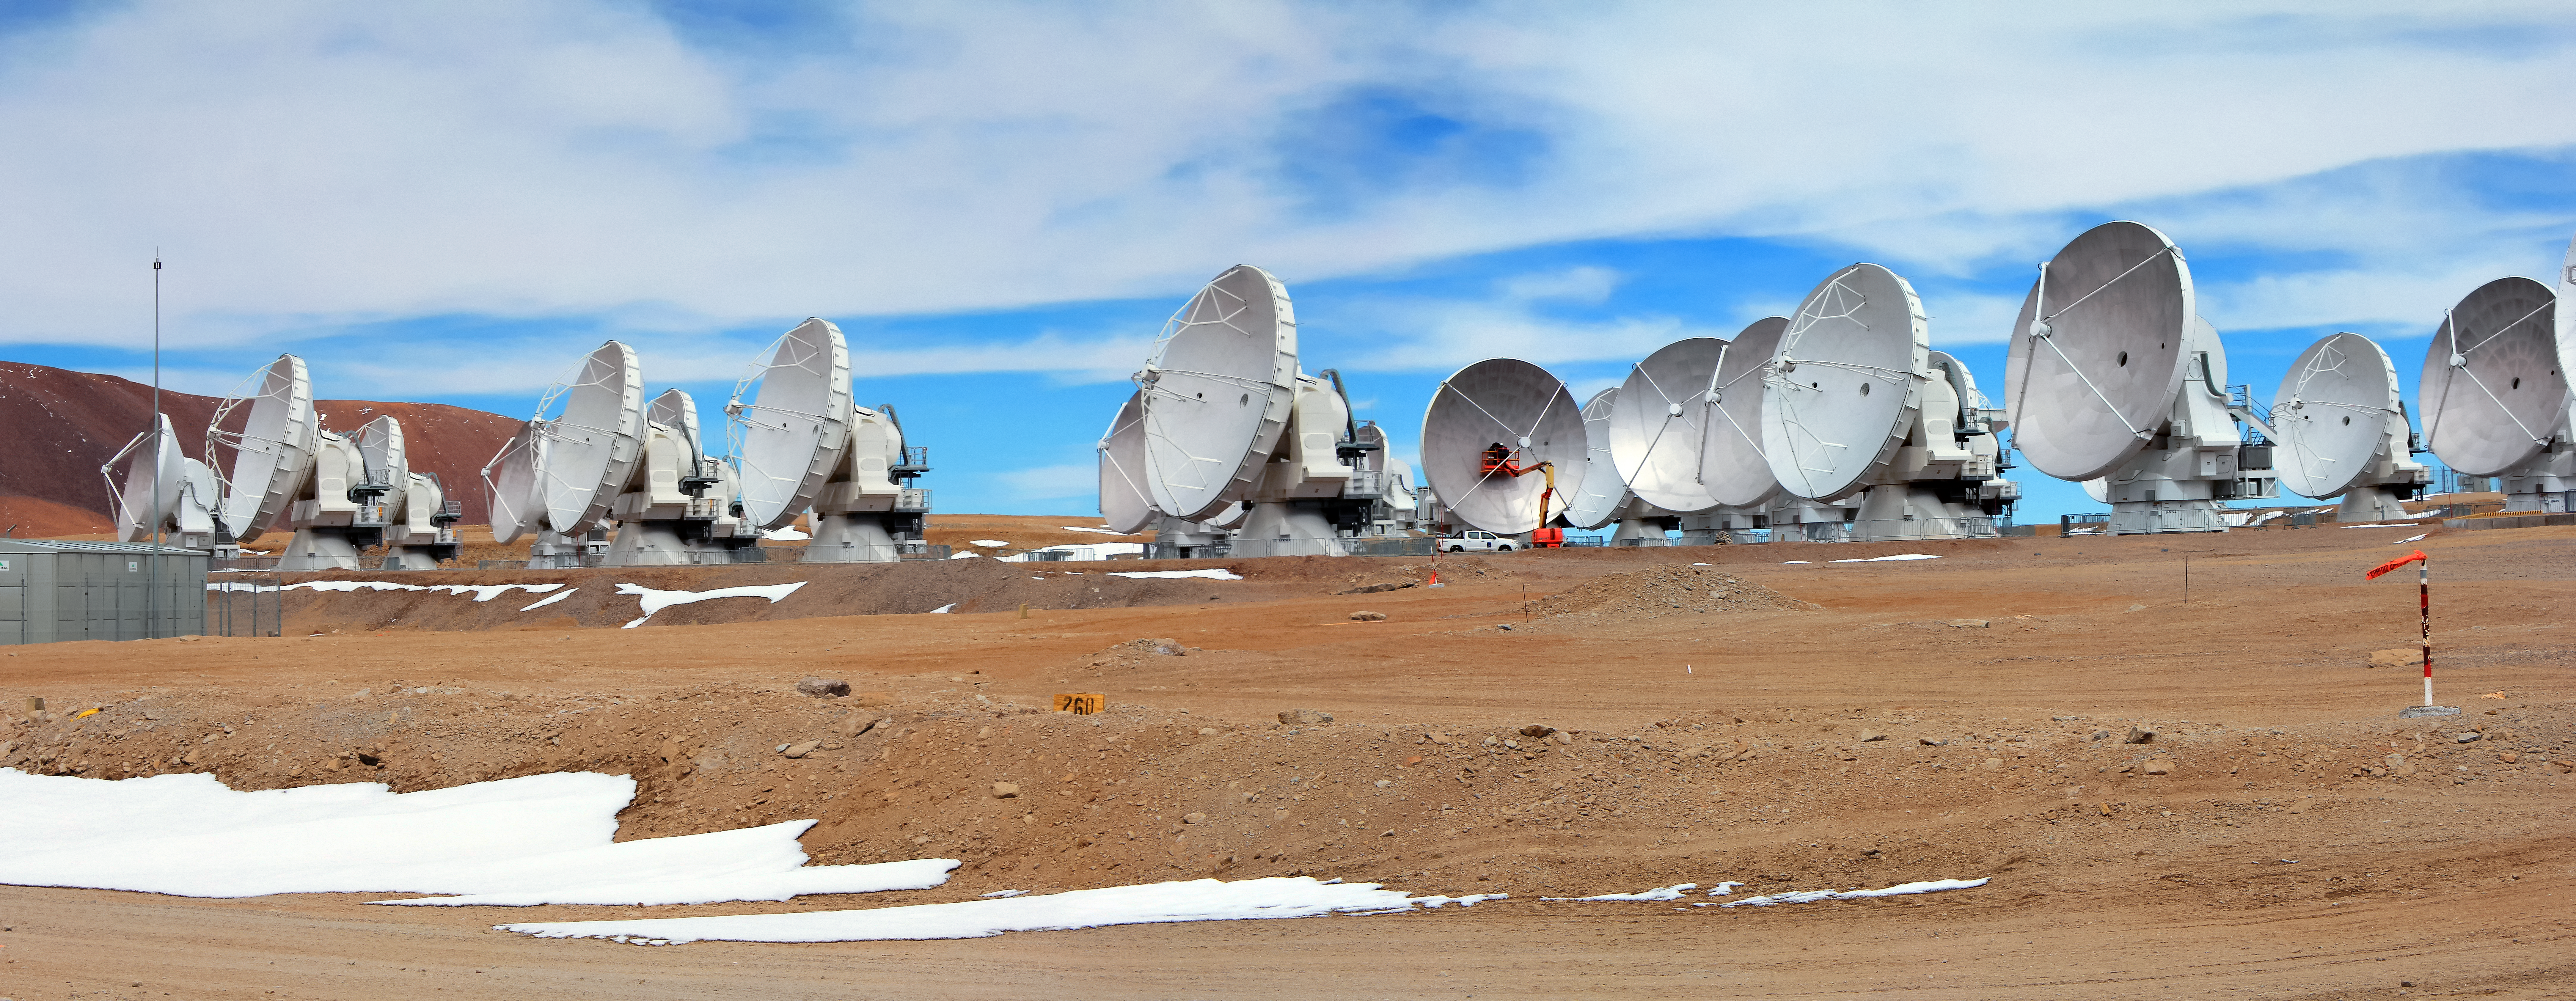

Mighty maintenance

Two workmen can been seen performing routine inspections on the 12-metre dish of an ALMA antenna in this shot from the Chajnantor Plateau in northern Chile.

Credit: D. Schreiner and S. Degezelle/ESO